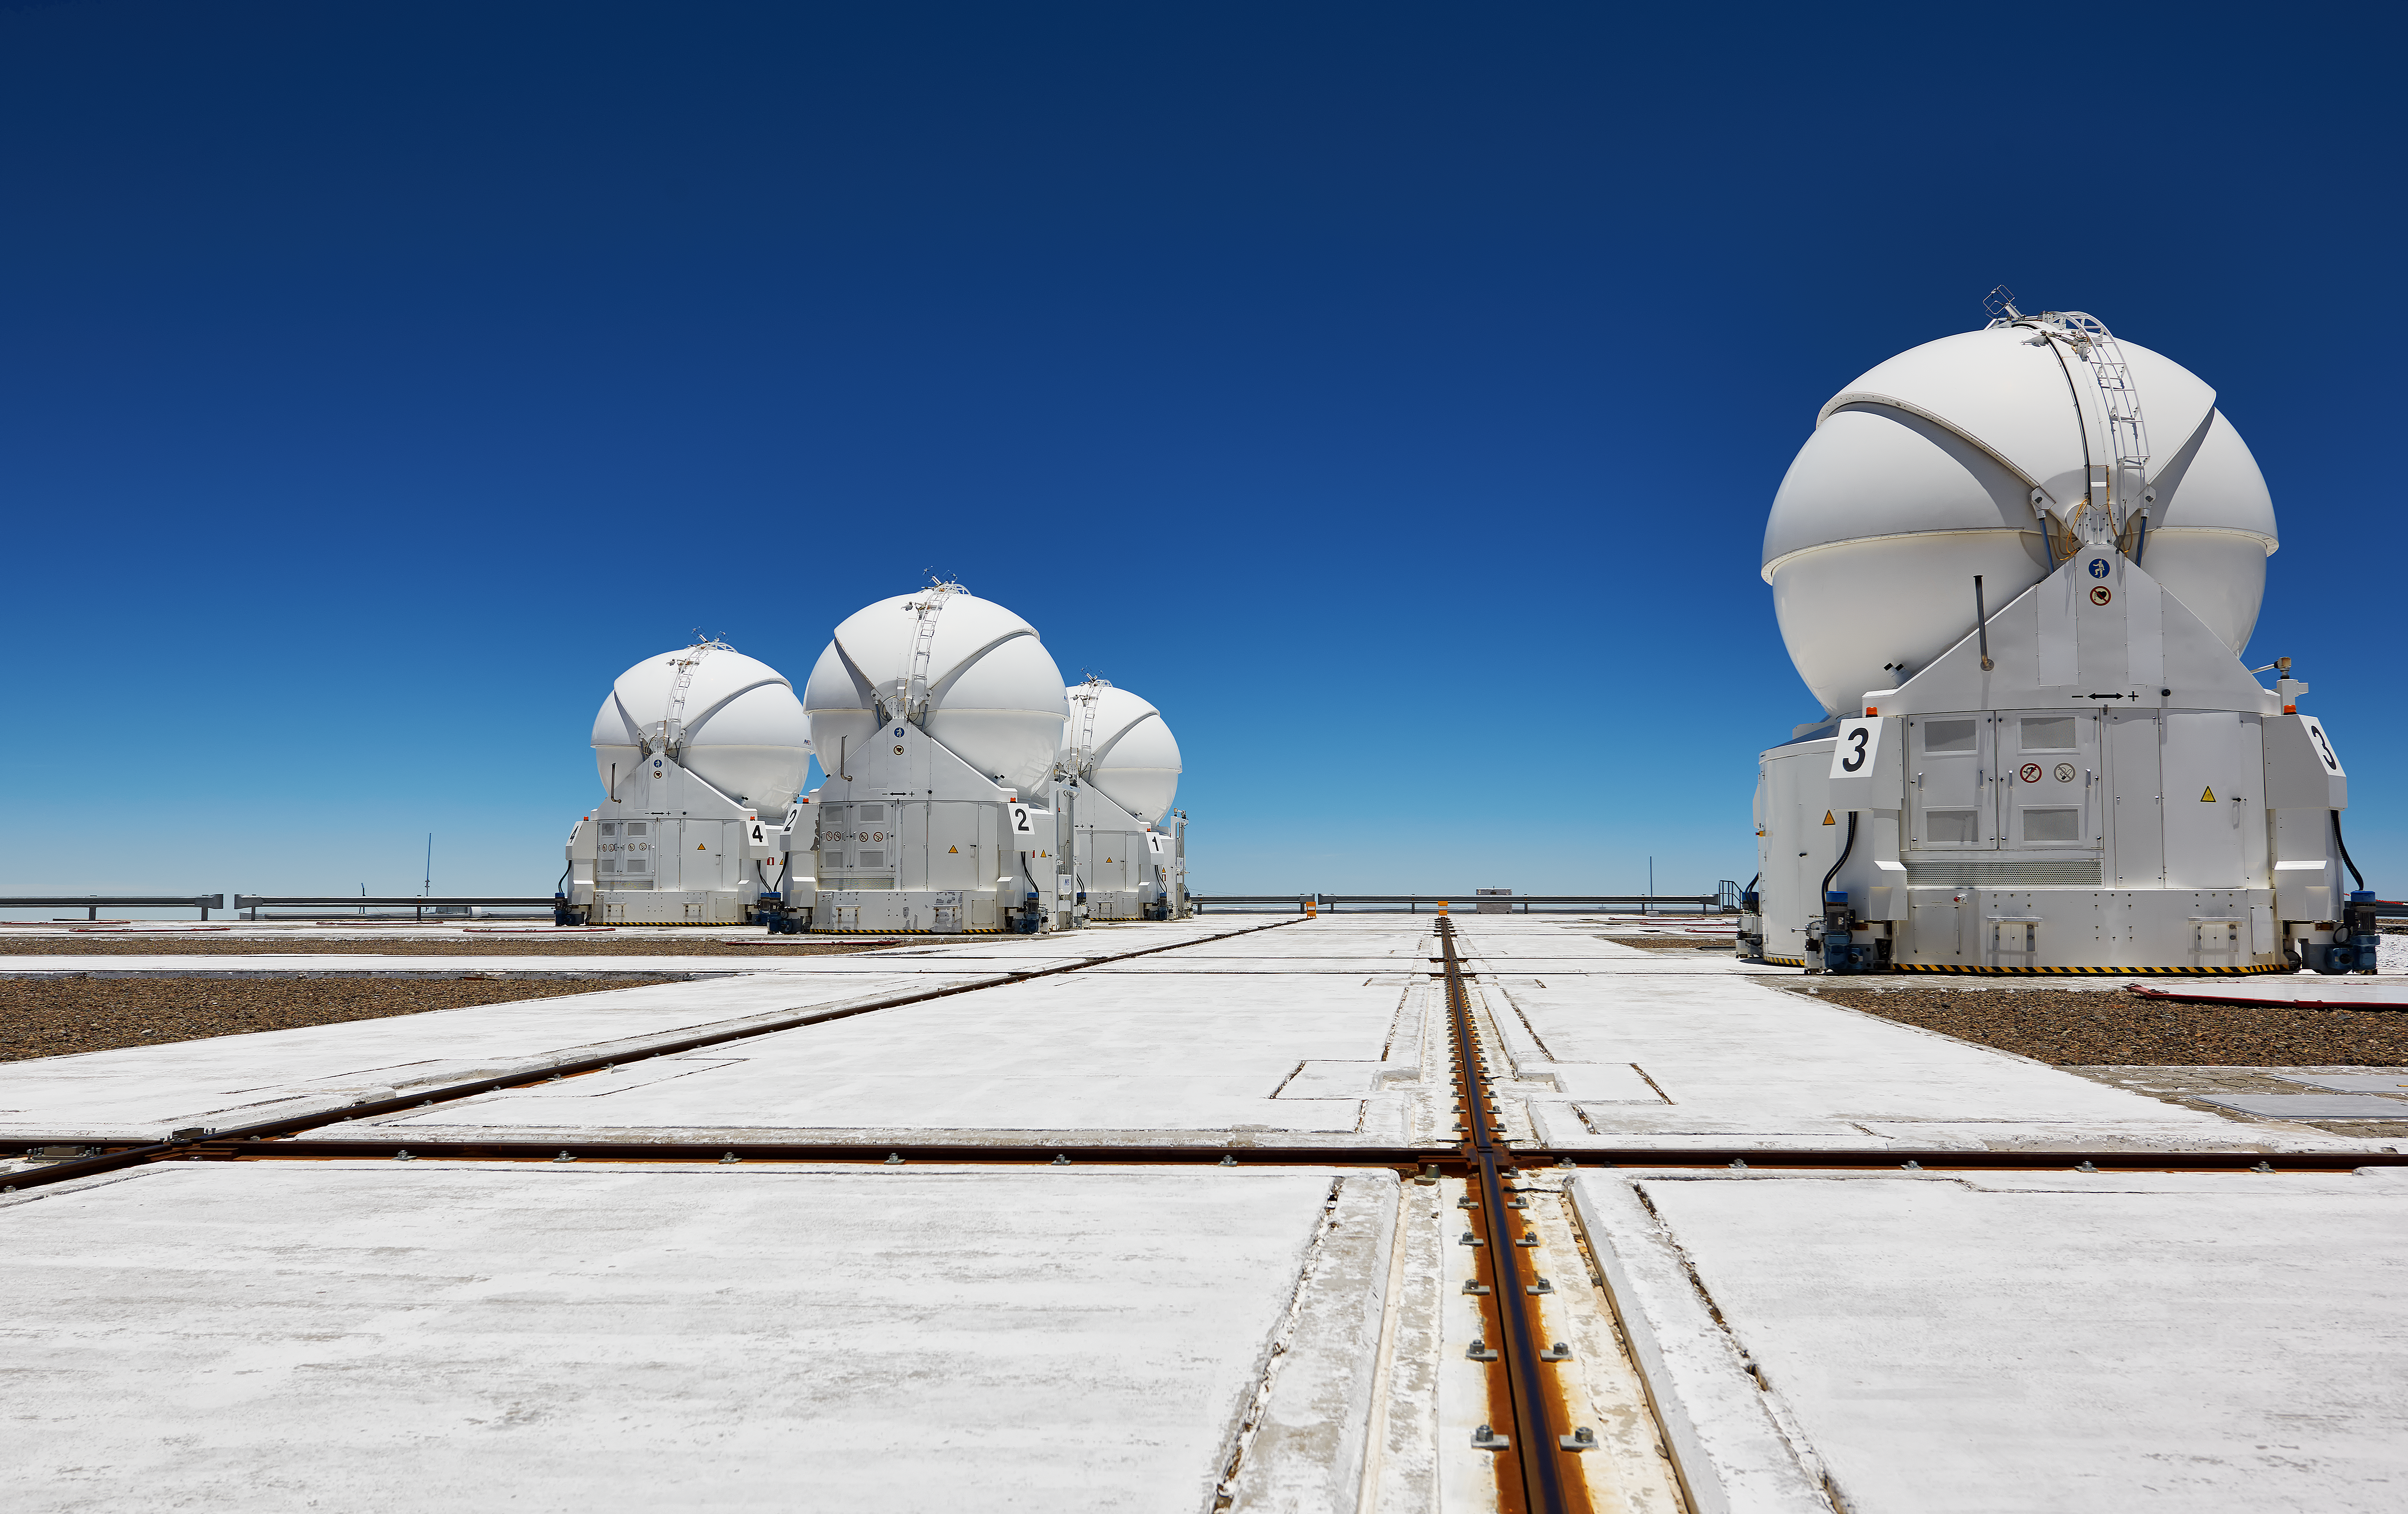

The VLT Auxiliary Telescopes on their mountain perch

The VLT's Auxiliary Telescopes huddle together at Paranal, which appears here to be a platform built in the sky, a situation that would in fact be desirable, but, at an altitude of 2635 metres, the peak of Cerro Paranal makes for an agreeable compromise.

Credit: Enrico Sacchetti/ESO